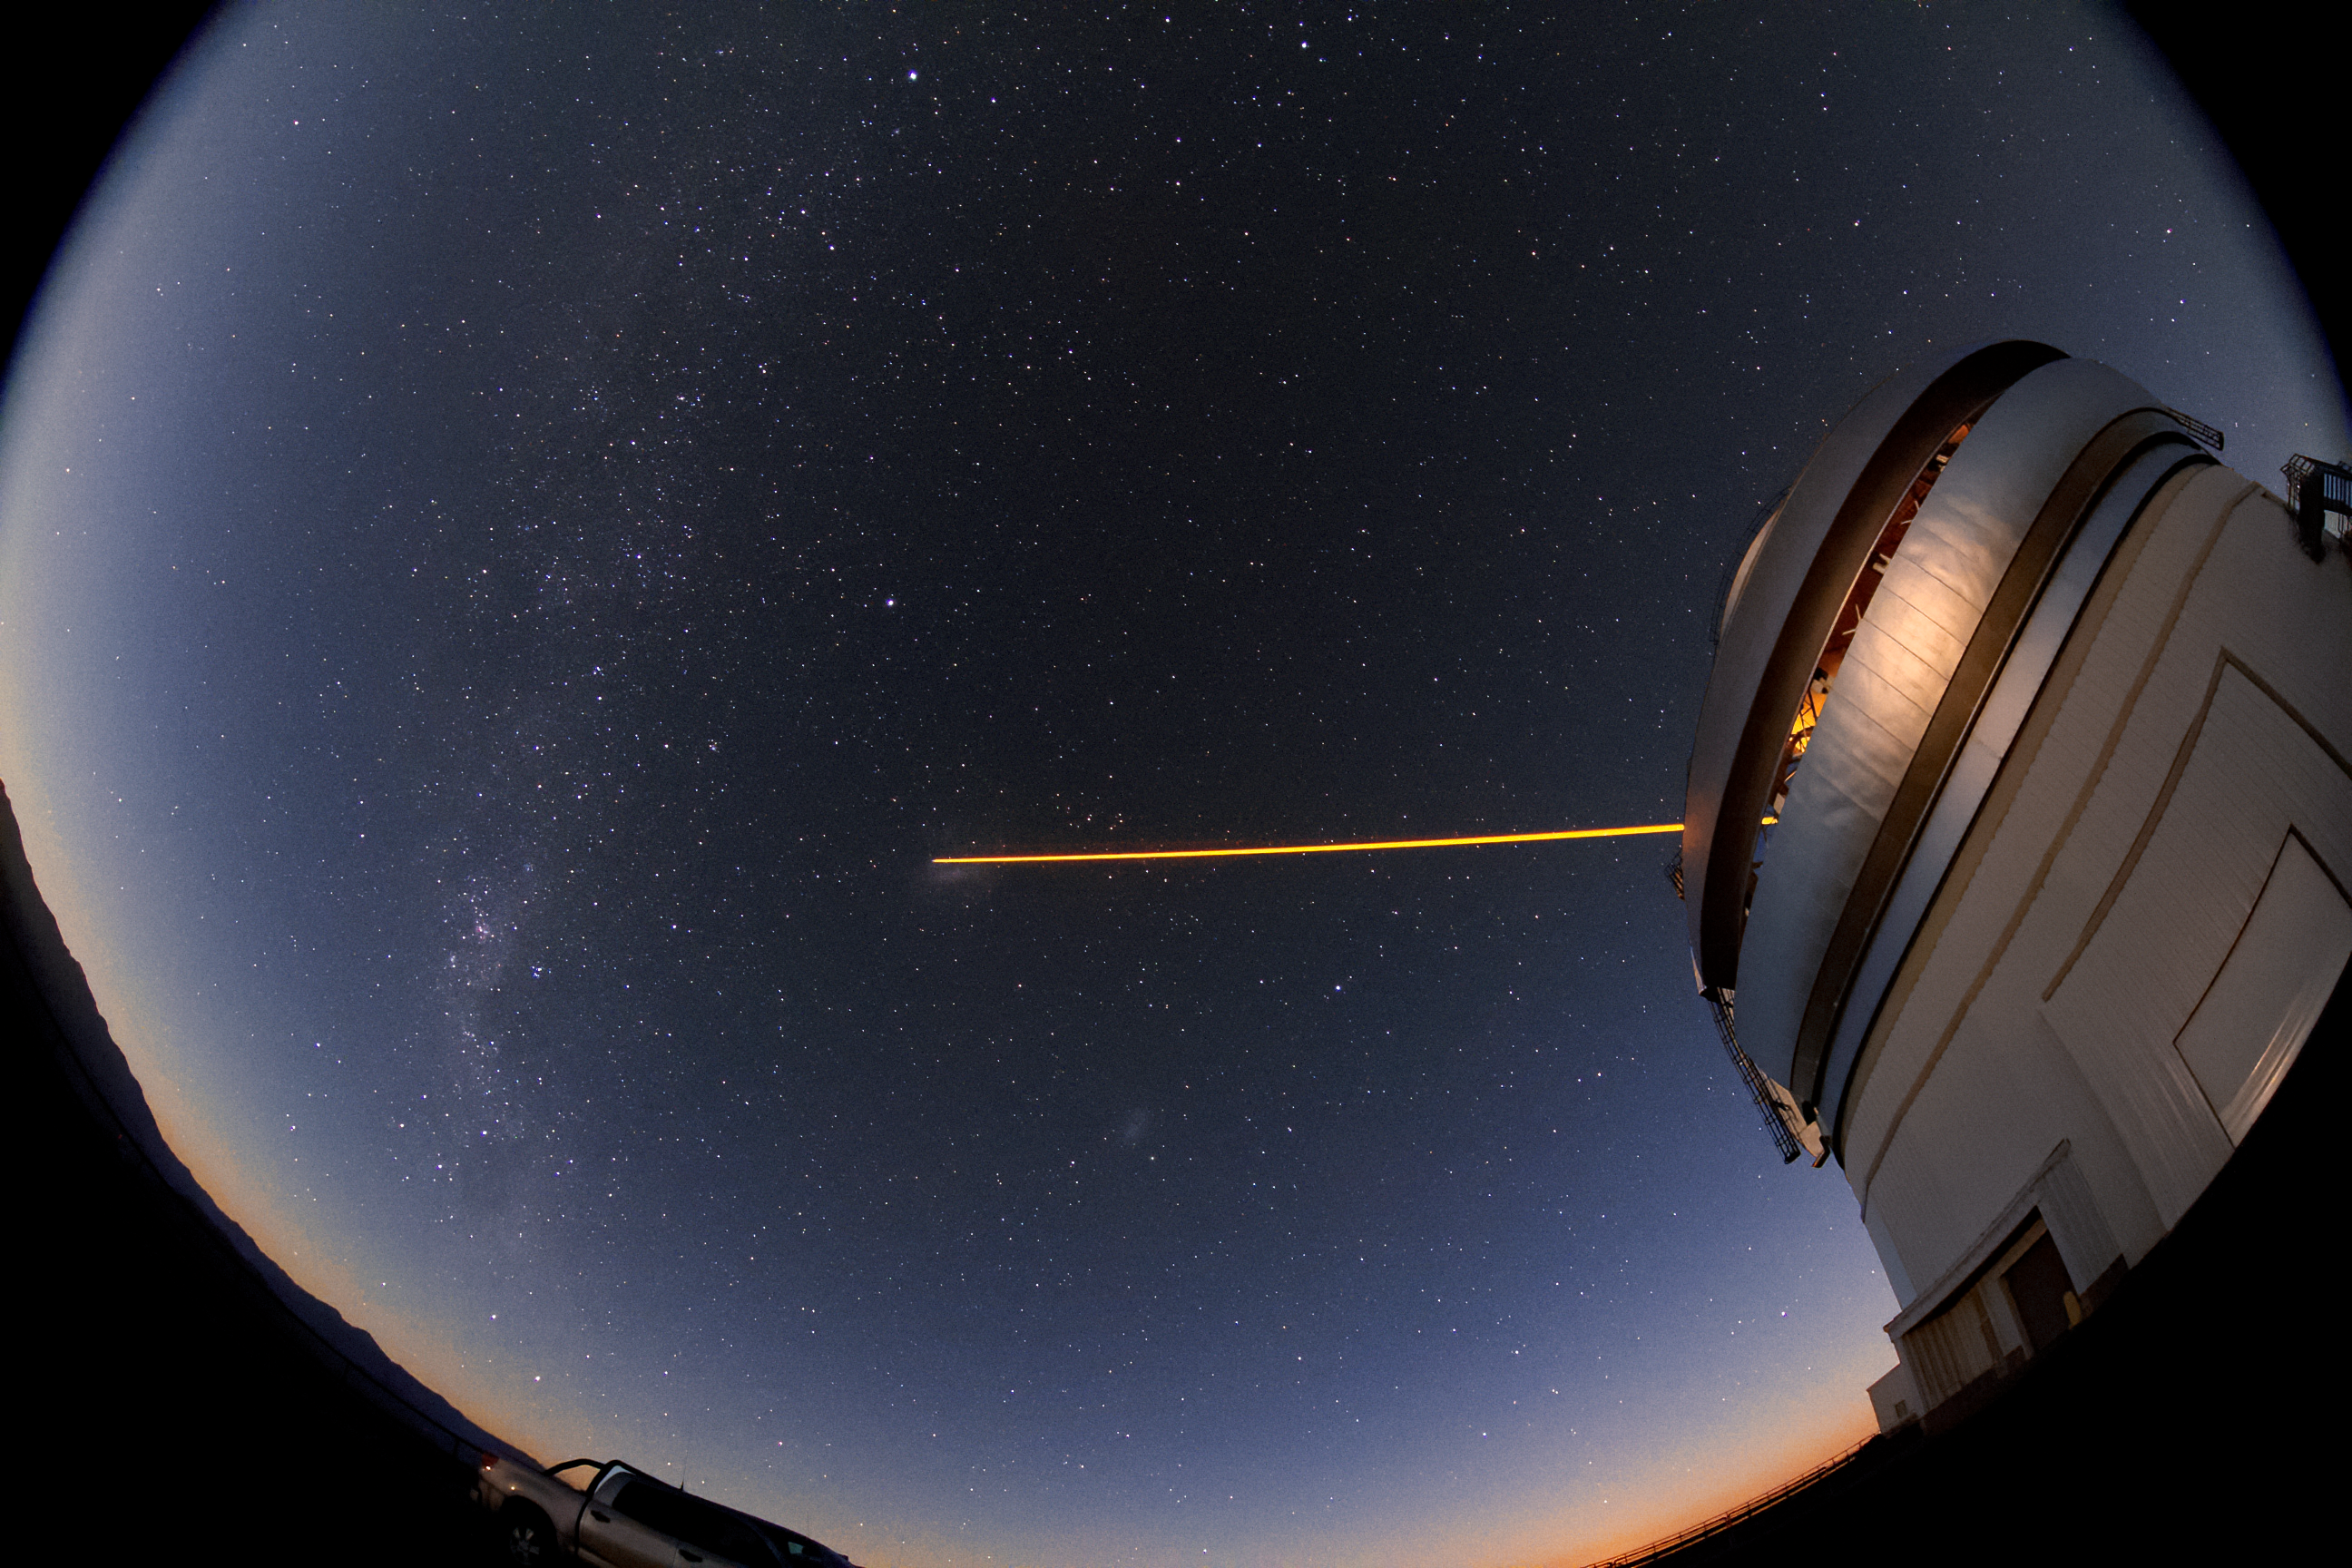

Gemini South's Laser Guide Star

The Gemini South telescope, shown here in this wide-angle shot, uses a laser guide star as part of its adaptive optics system, which compensates for atmospheric turbulence which can otherwise blur the light from stars and distant galaxies.

Credit: International Gemini Observatory/NOIRLab/NSF/AURA/J. Fuentes